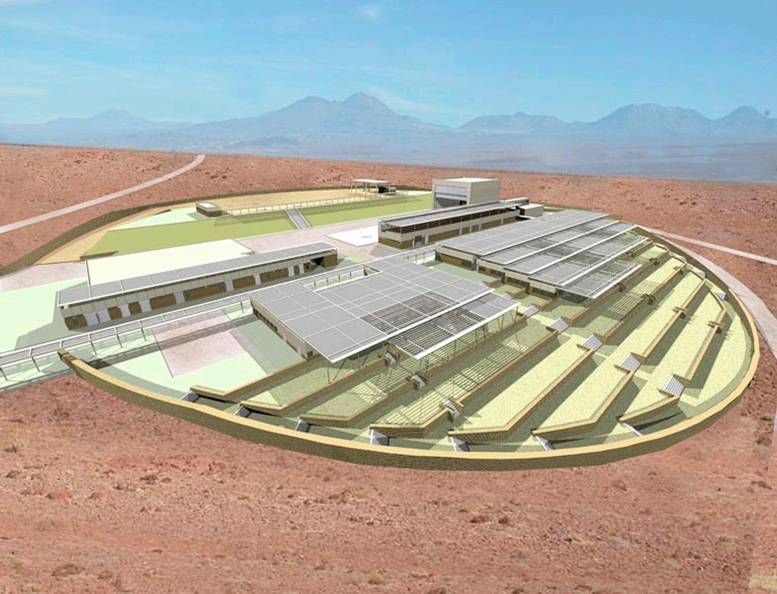

The OSF building

Artist's view of the ALMA OSF. All buildings are designed with a steel superstructure. Facades and roofs are made of insulated metal panels. Interior finishes for offices, laboratories and all common areas are designed to allow a comfortable working environment in this harsh location. All office and work areas have natural daylight and a splendid view of the Salar de Atacama. The buildings are covered with a 'second roof' made of louvers and designed to give maximum shade to the buildings. As such, less energy is used for the building's mechanical ventilation and air conditioning.

Credit: ALMA (ESO/NAOJ/NRAO)